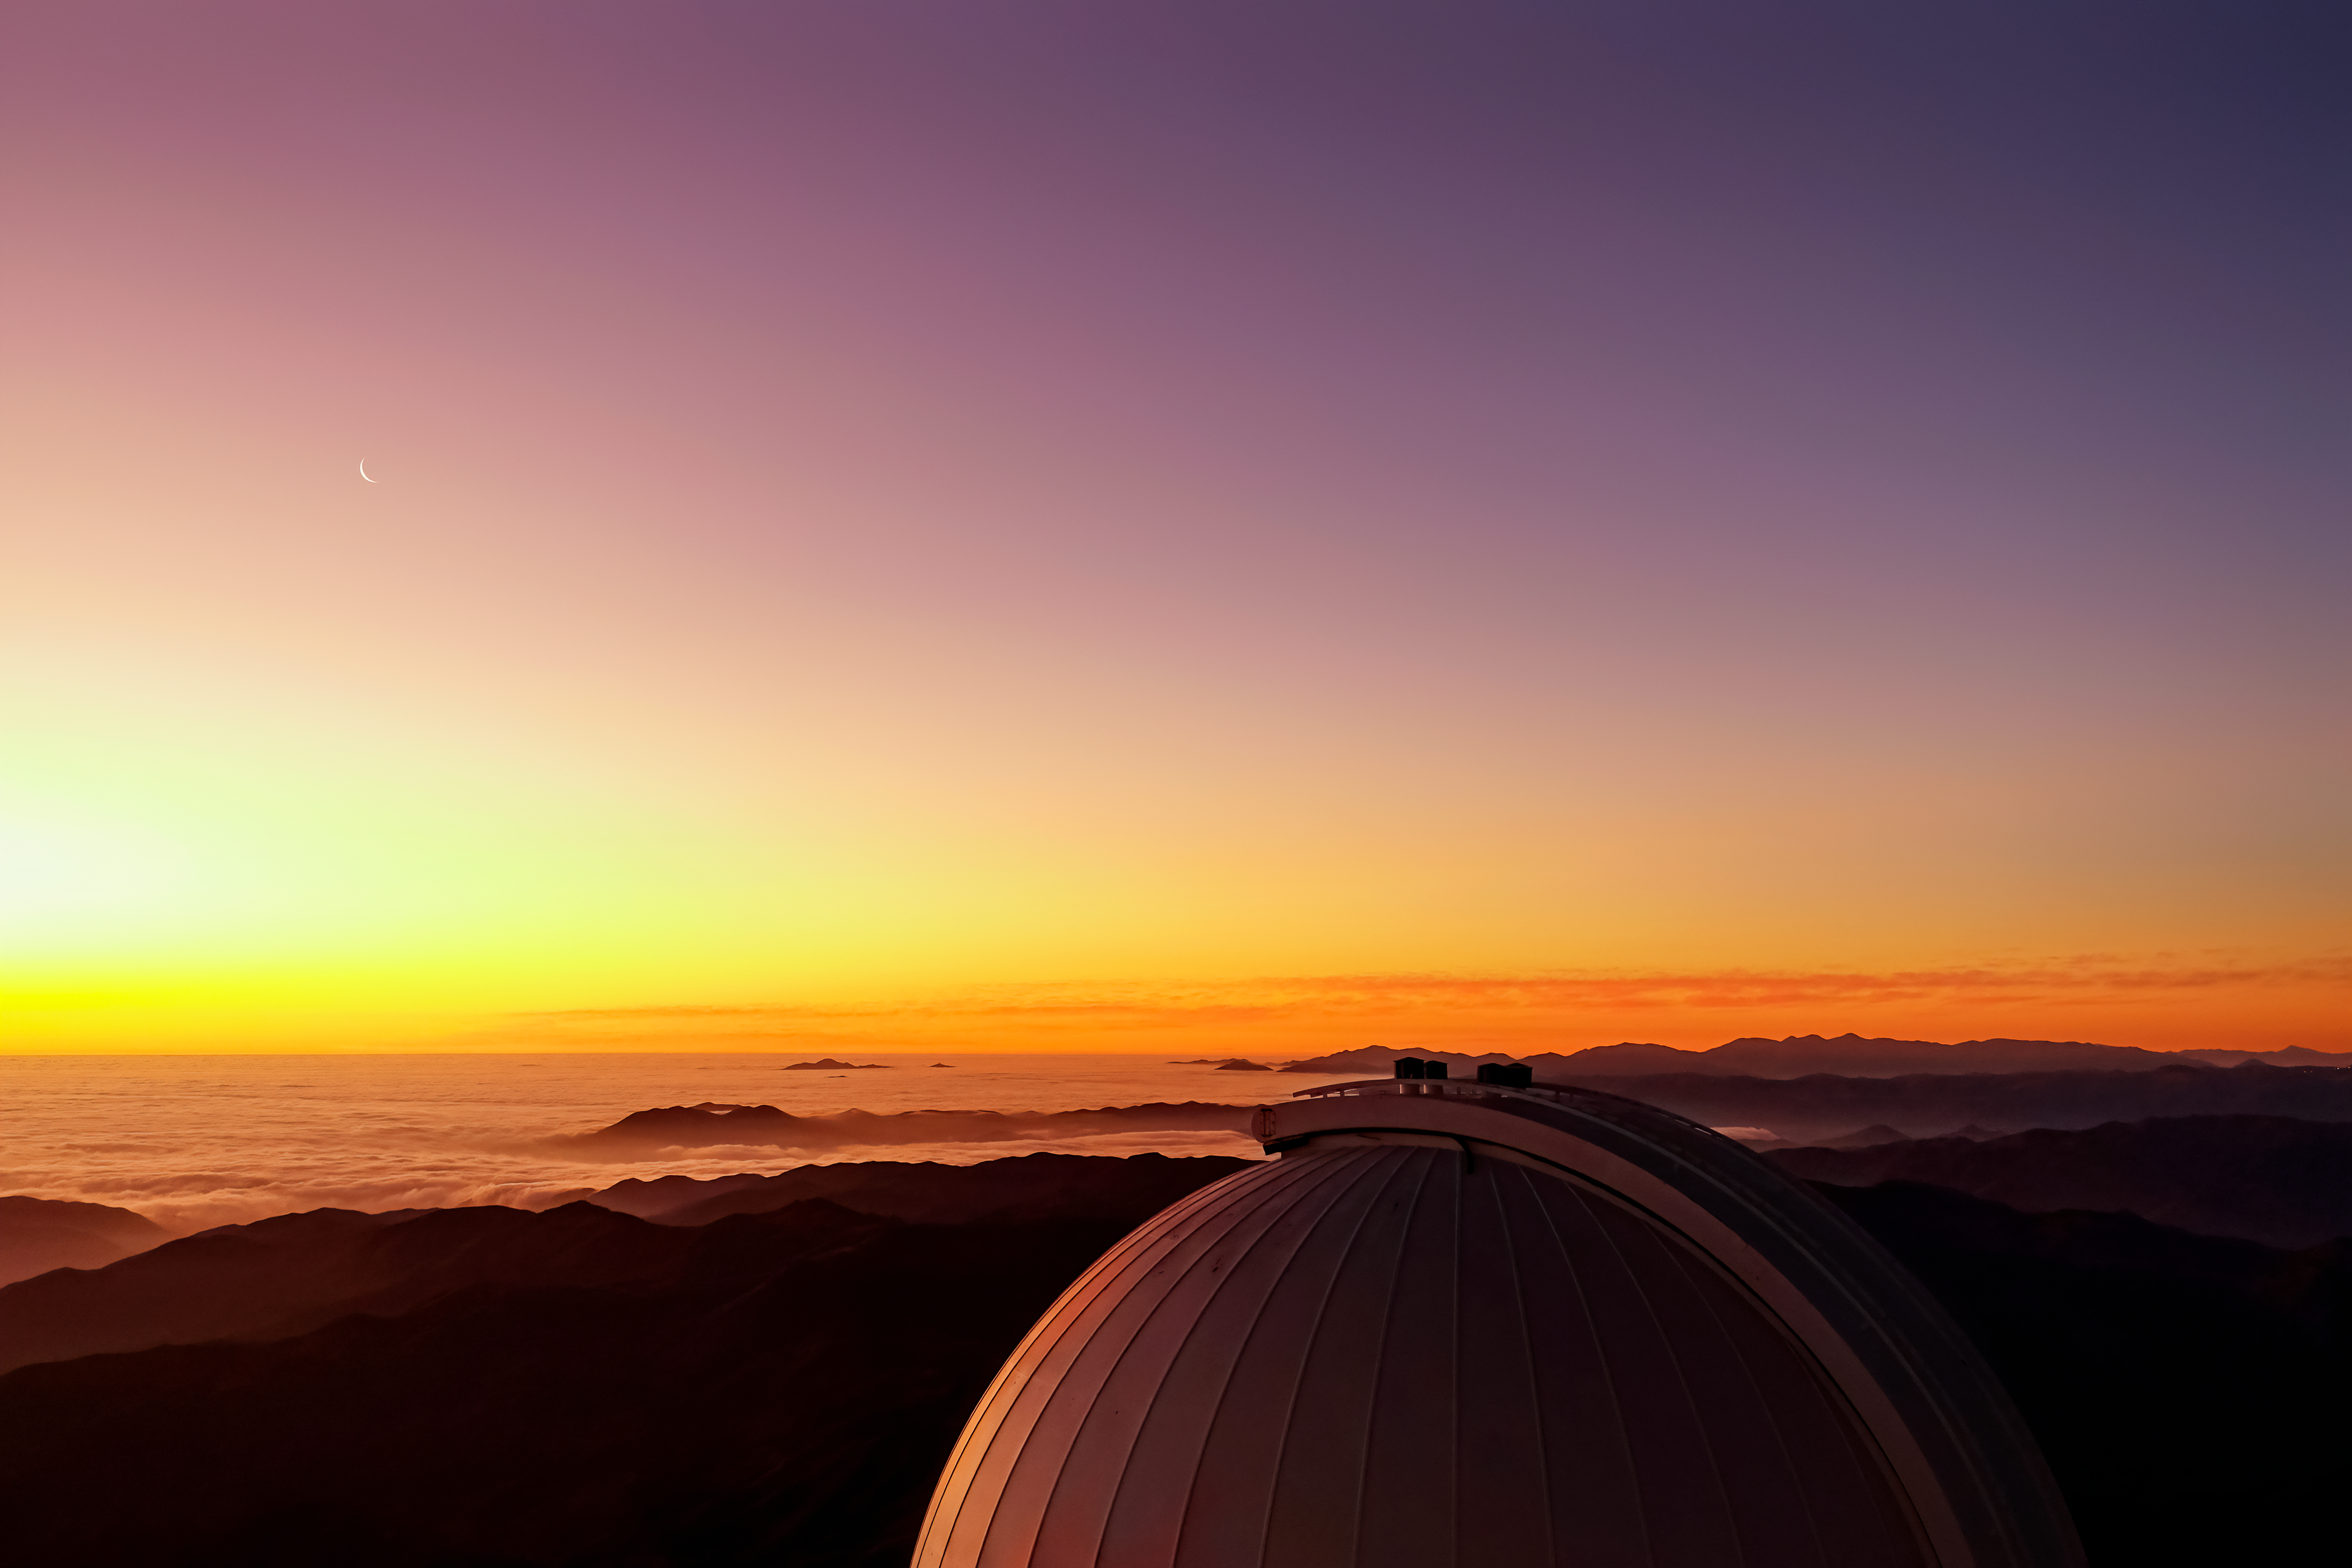

Sunset Moon over CTIO

A faint crescent Moon can be seen as the Sun sets at Cerro Tololo Inter-American Observatory in Chile.

Credit: CTIO/NOIRLab/NSF/AURA/S. Panda